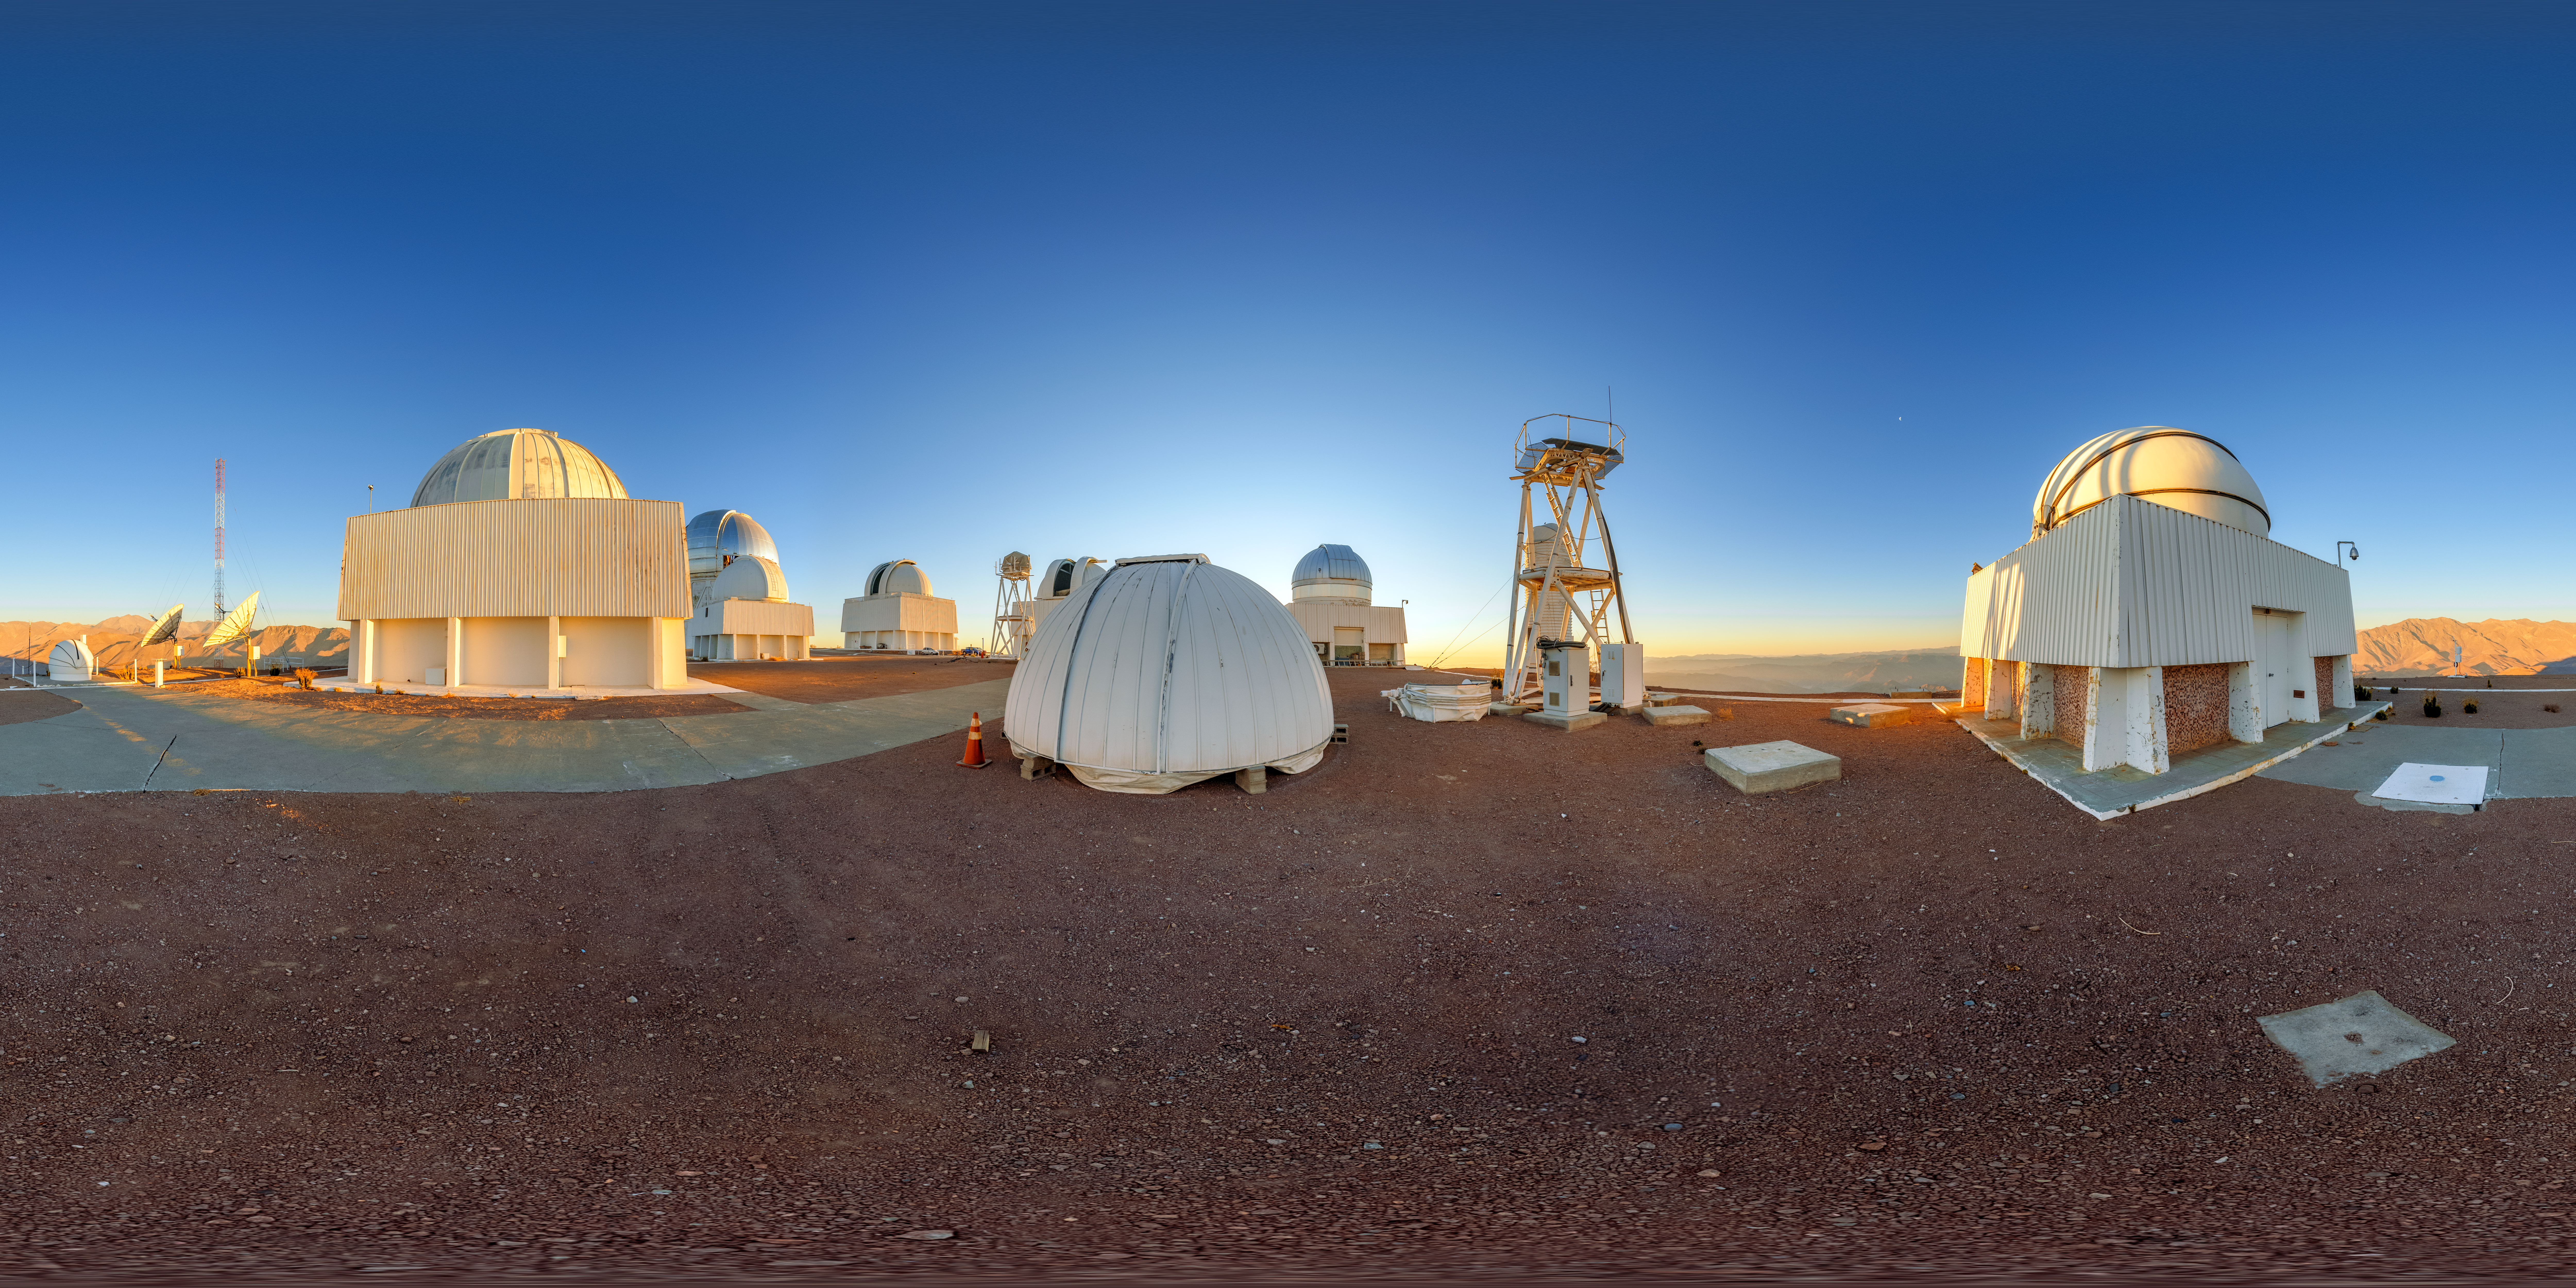

Cerro Tololo Sunset 360 Panorama

A 360 panorama of the telescopes on Cerro Tololo in Chile during sunset. In the foreground from left to right are: DIMM1 Seeing Monitor, Chilean Automatic Supernova sEarch dome, aTmCam, and SMARTS 1.0-meter Telescope.

A fulldome version of this image can be viewed here.

Credit: NOIRLab/NSF/AURA/P. Horálek